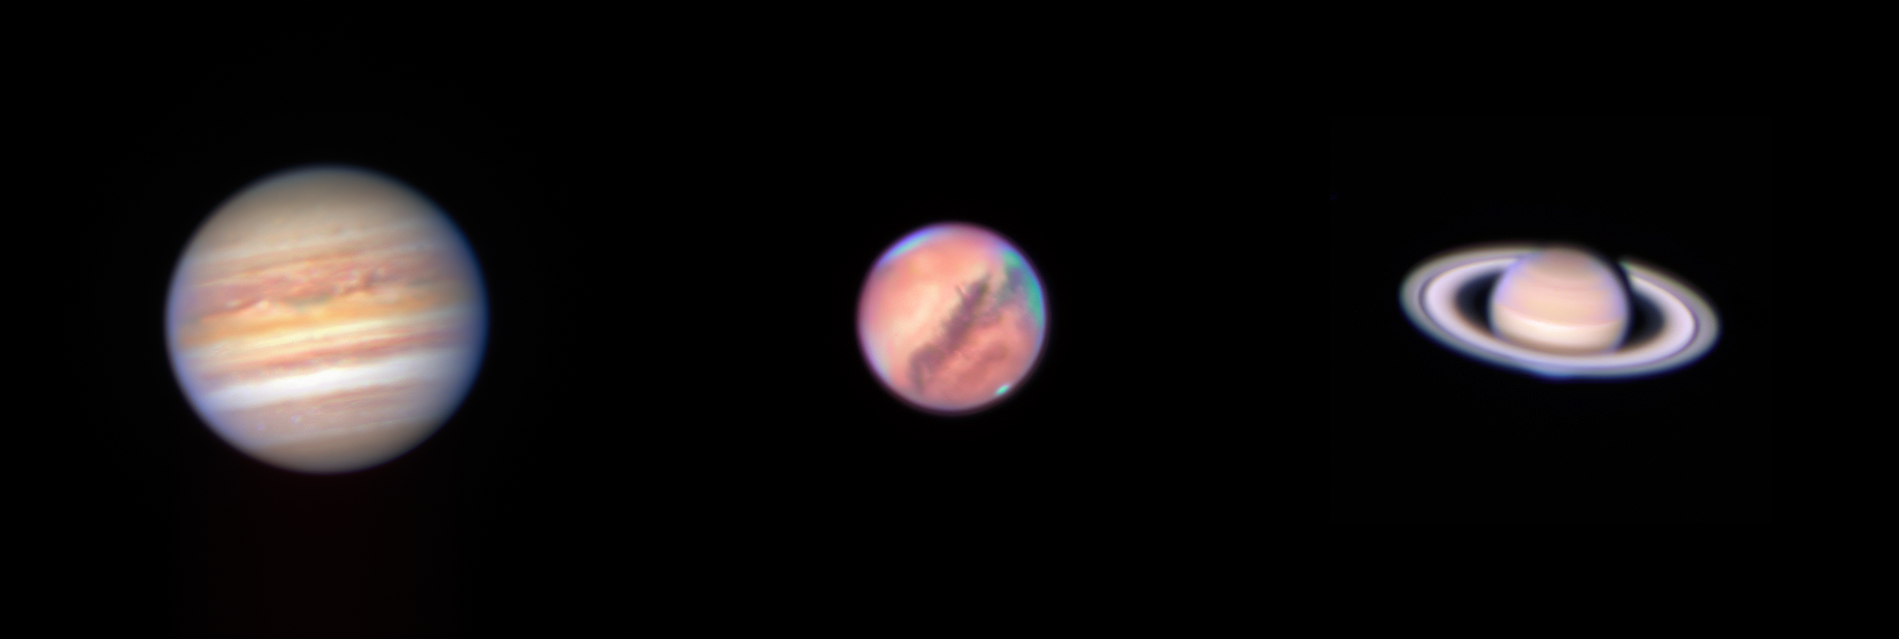

Bright planets imaged as La Silla restarts observations

ESO’s New Technology Telescope (NTT) has captured the familiar sight of three of our planetary neighbours as limited science operations restart at La Silla Observatory, located in the Chilean Atacama desert. Images of the three brightest planets visible in the sky that night: Jupiter, Mars and Saturn were taken as the operations team tested the NTT’s versatile EFOSC2 instrument. The subtle orange, yellow and reddish hues of the three planets are seen by combining images captured by the instrument using five different filters.

This Picture of the Week shows a montage of the images taken of the three planets. The relative sizes seen in this montage are proportional to the angular size of the planets in the sky. Mars appears rather large and bright because it was in opposition when the image was taken, that is, the Earth was positioned between Mars and the Sun.

Following these successful tests, very limited science operations restarted with this instrument last week after the pandemic-induced pause. These limited operations are being conducted under strict health and safety measures by a very small team, who use special tools to interact with the astronomers observing remotely.

Credit: ESO